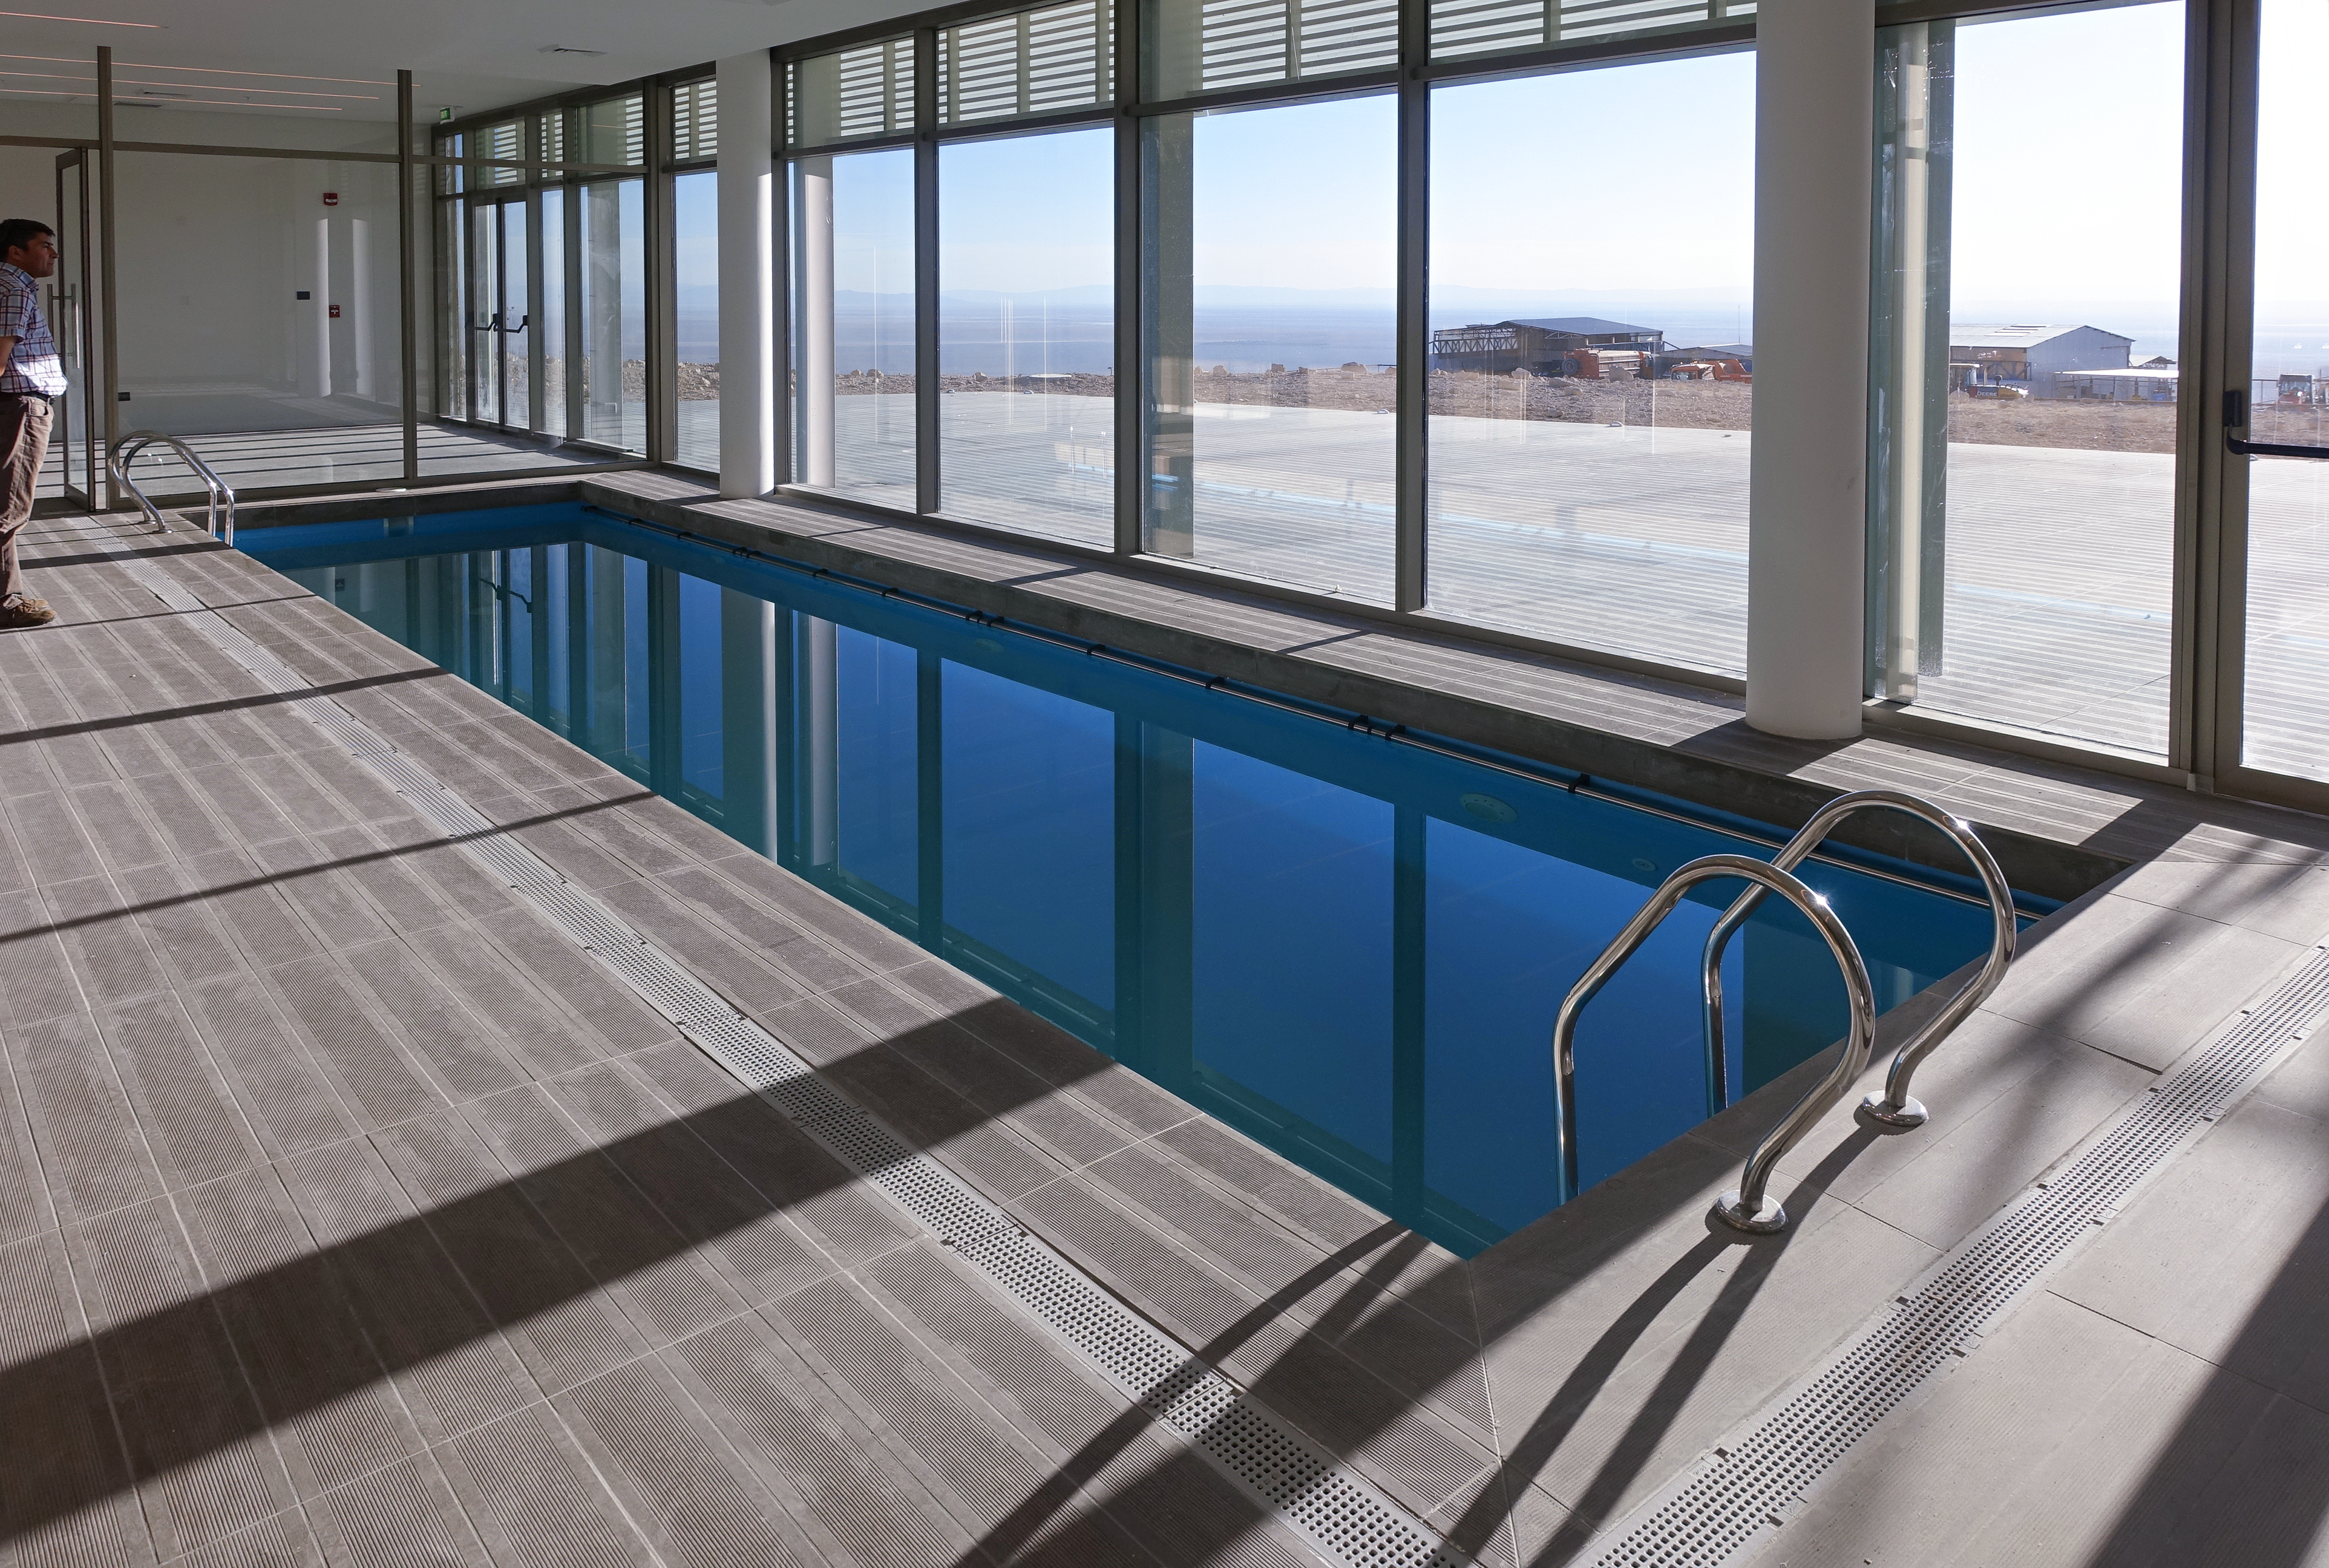

ALMA Residencia — pool

The Atacama Large Millimeter/submillimeter Array (ALMA) has been observing since 2011, but up to now the astronomers, engineers and technicians working at the site have had to live in temporary containers located at the facility’s basecamp. This situation has been resolved with the construction of the new ALMA Residencia.

This image shows the building's pool, where ALMA workers can relax and unwind, or cool off from the Chilean heat.

Credit: ESO/W.Wild